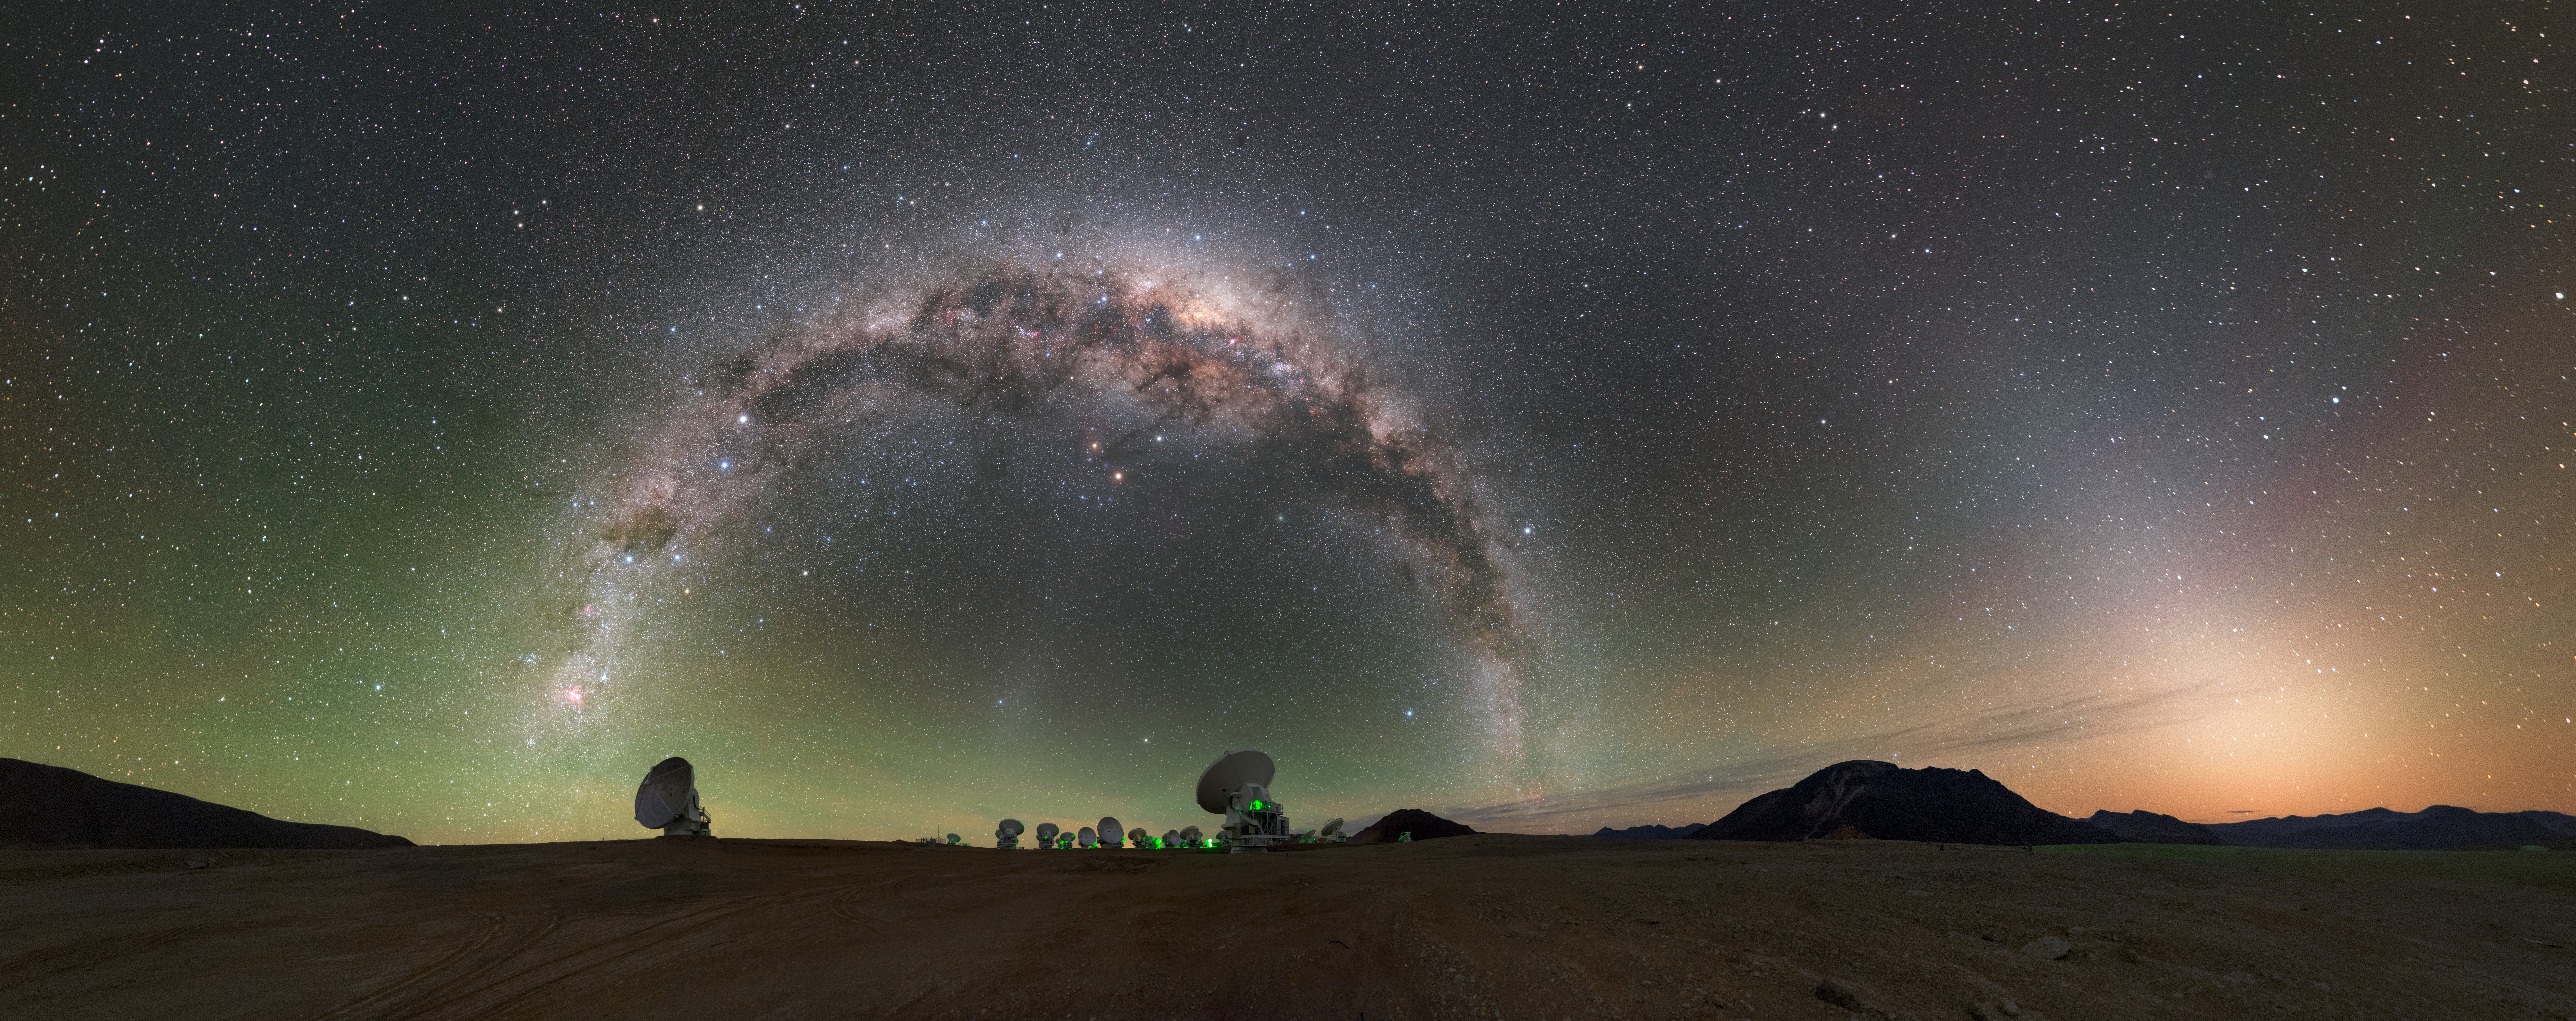

High on the Chajnantor Plateau

High on the Chajnantor Plateau in the Chilean Andes, the European Southern Observatory (ESO), together with its international partners, is operating ALMA — a state-of-the-art telescope to study light from some of the coldest objects in the Universe.

Credit: P. Horálek (ESO)